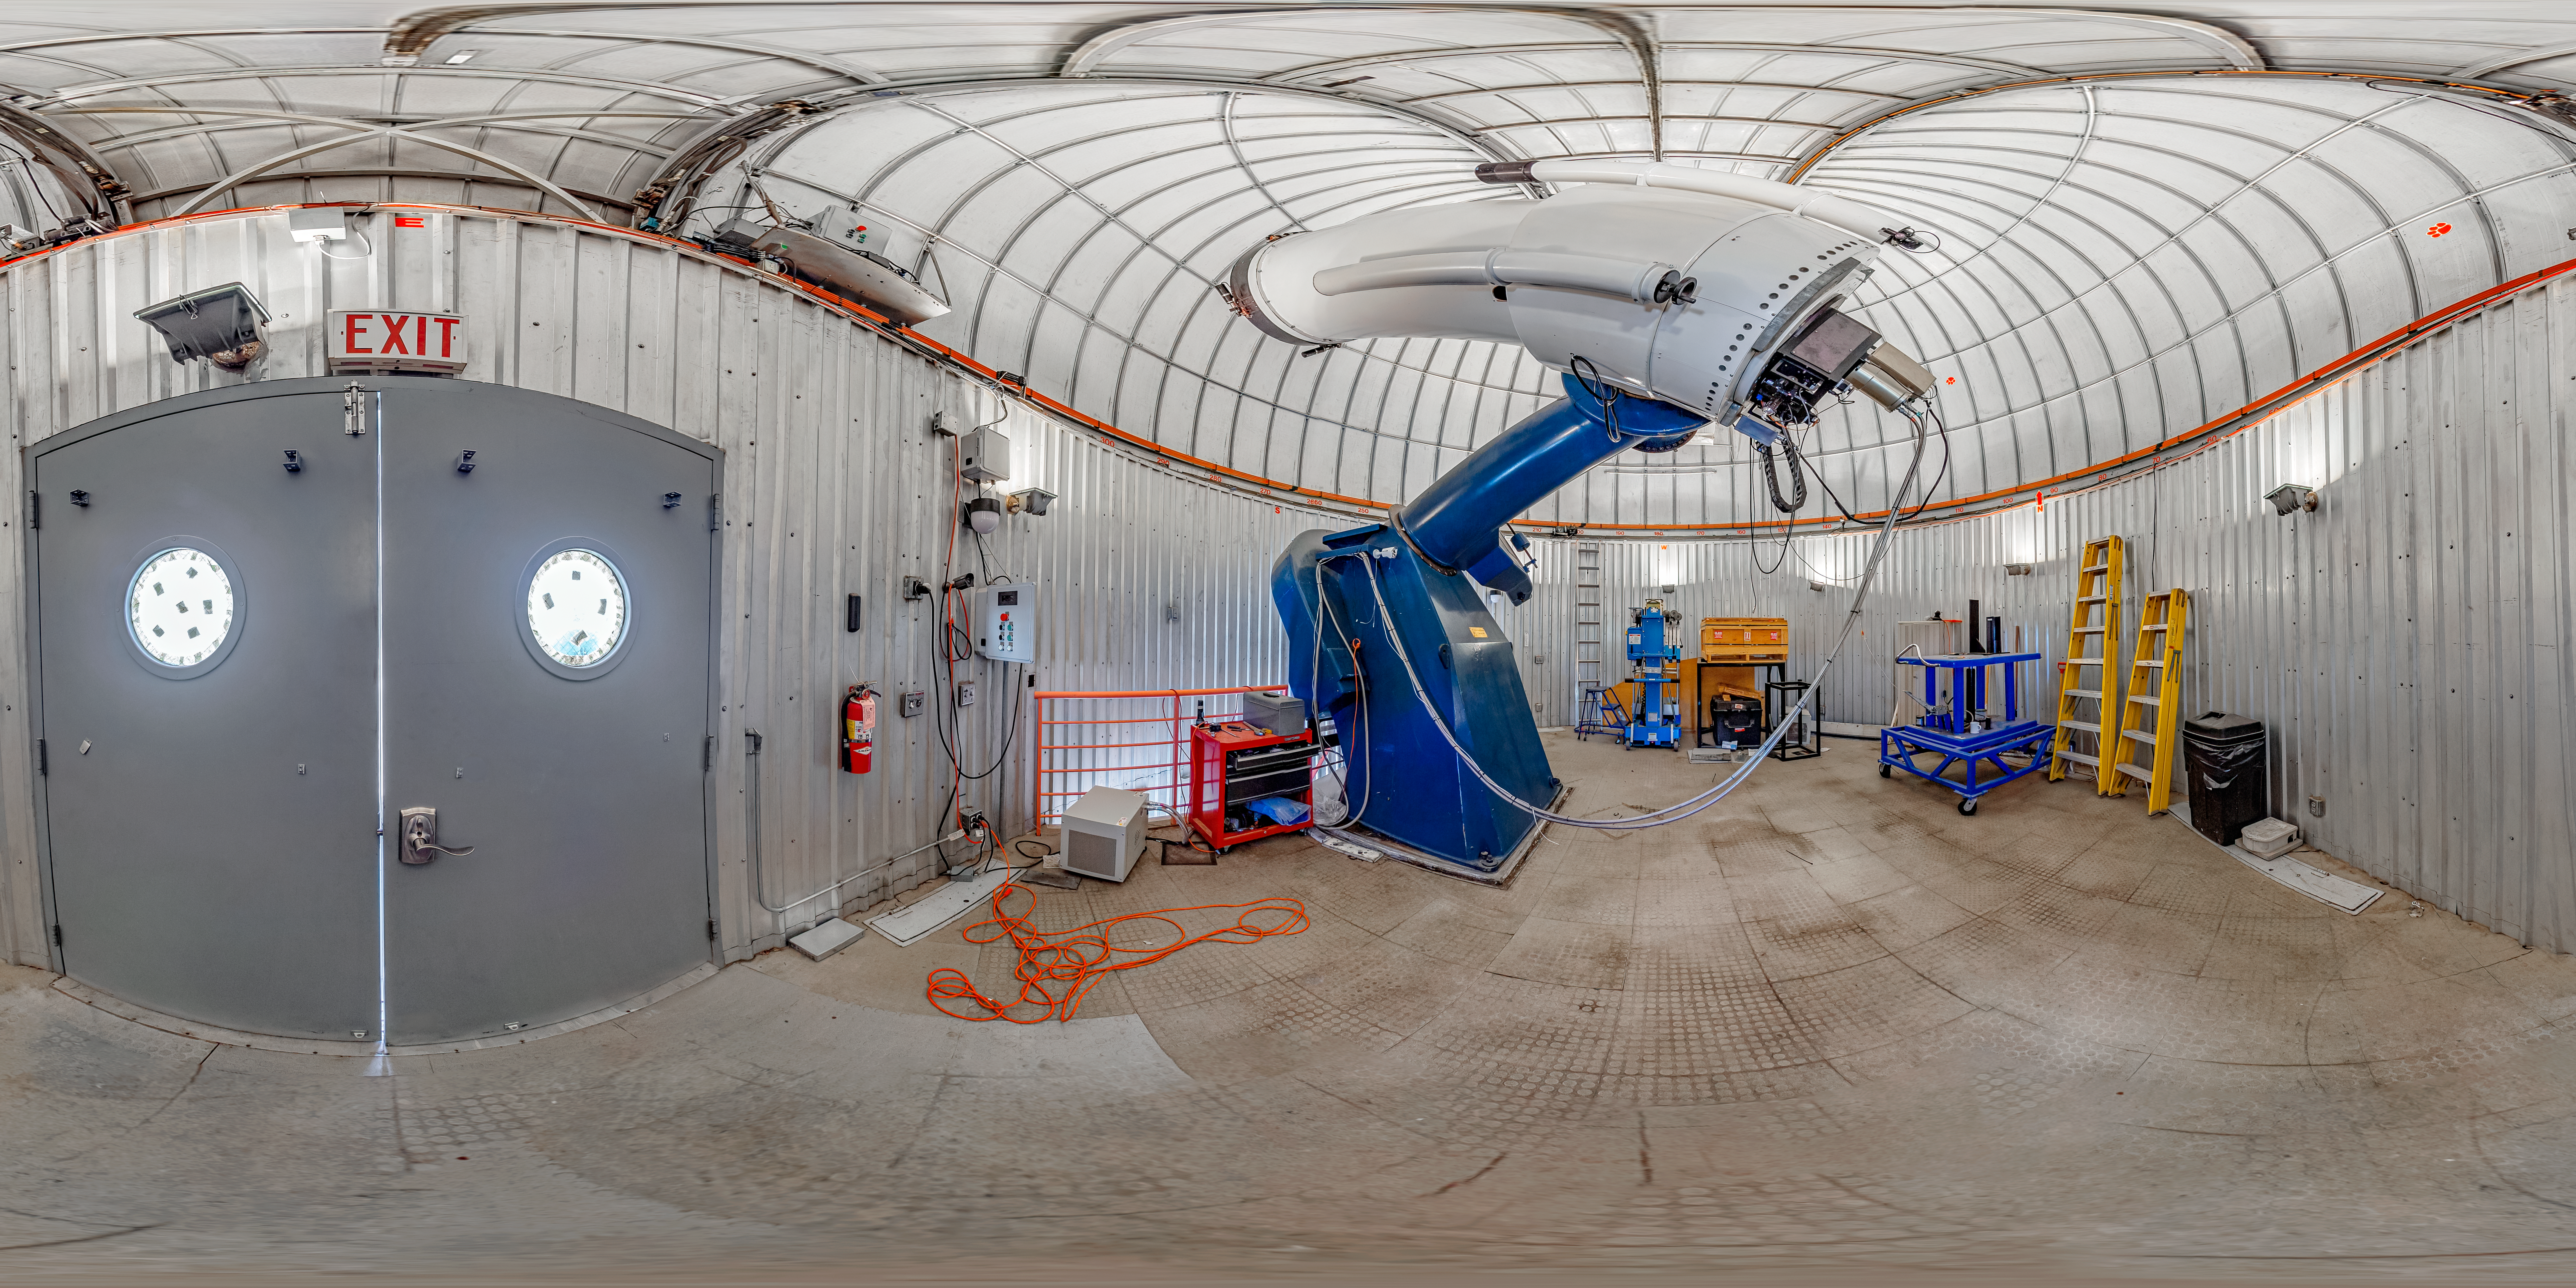

SARA Kitt Peak Telescope 360 Panorama

A 360 panorama of the interior of the SARA Kitt Peak Telescope on Kitt Peak National Observatory in Arizona.

A fulldome version of this image can be found here.

Credit: KPNO/NOIRLab/NSF/AURA/T. Matsopoulos